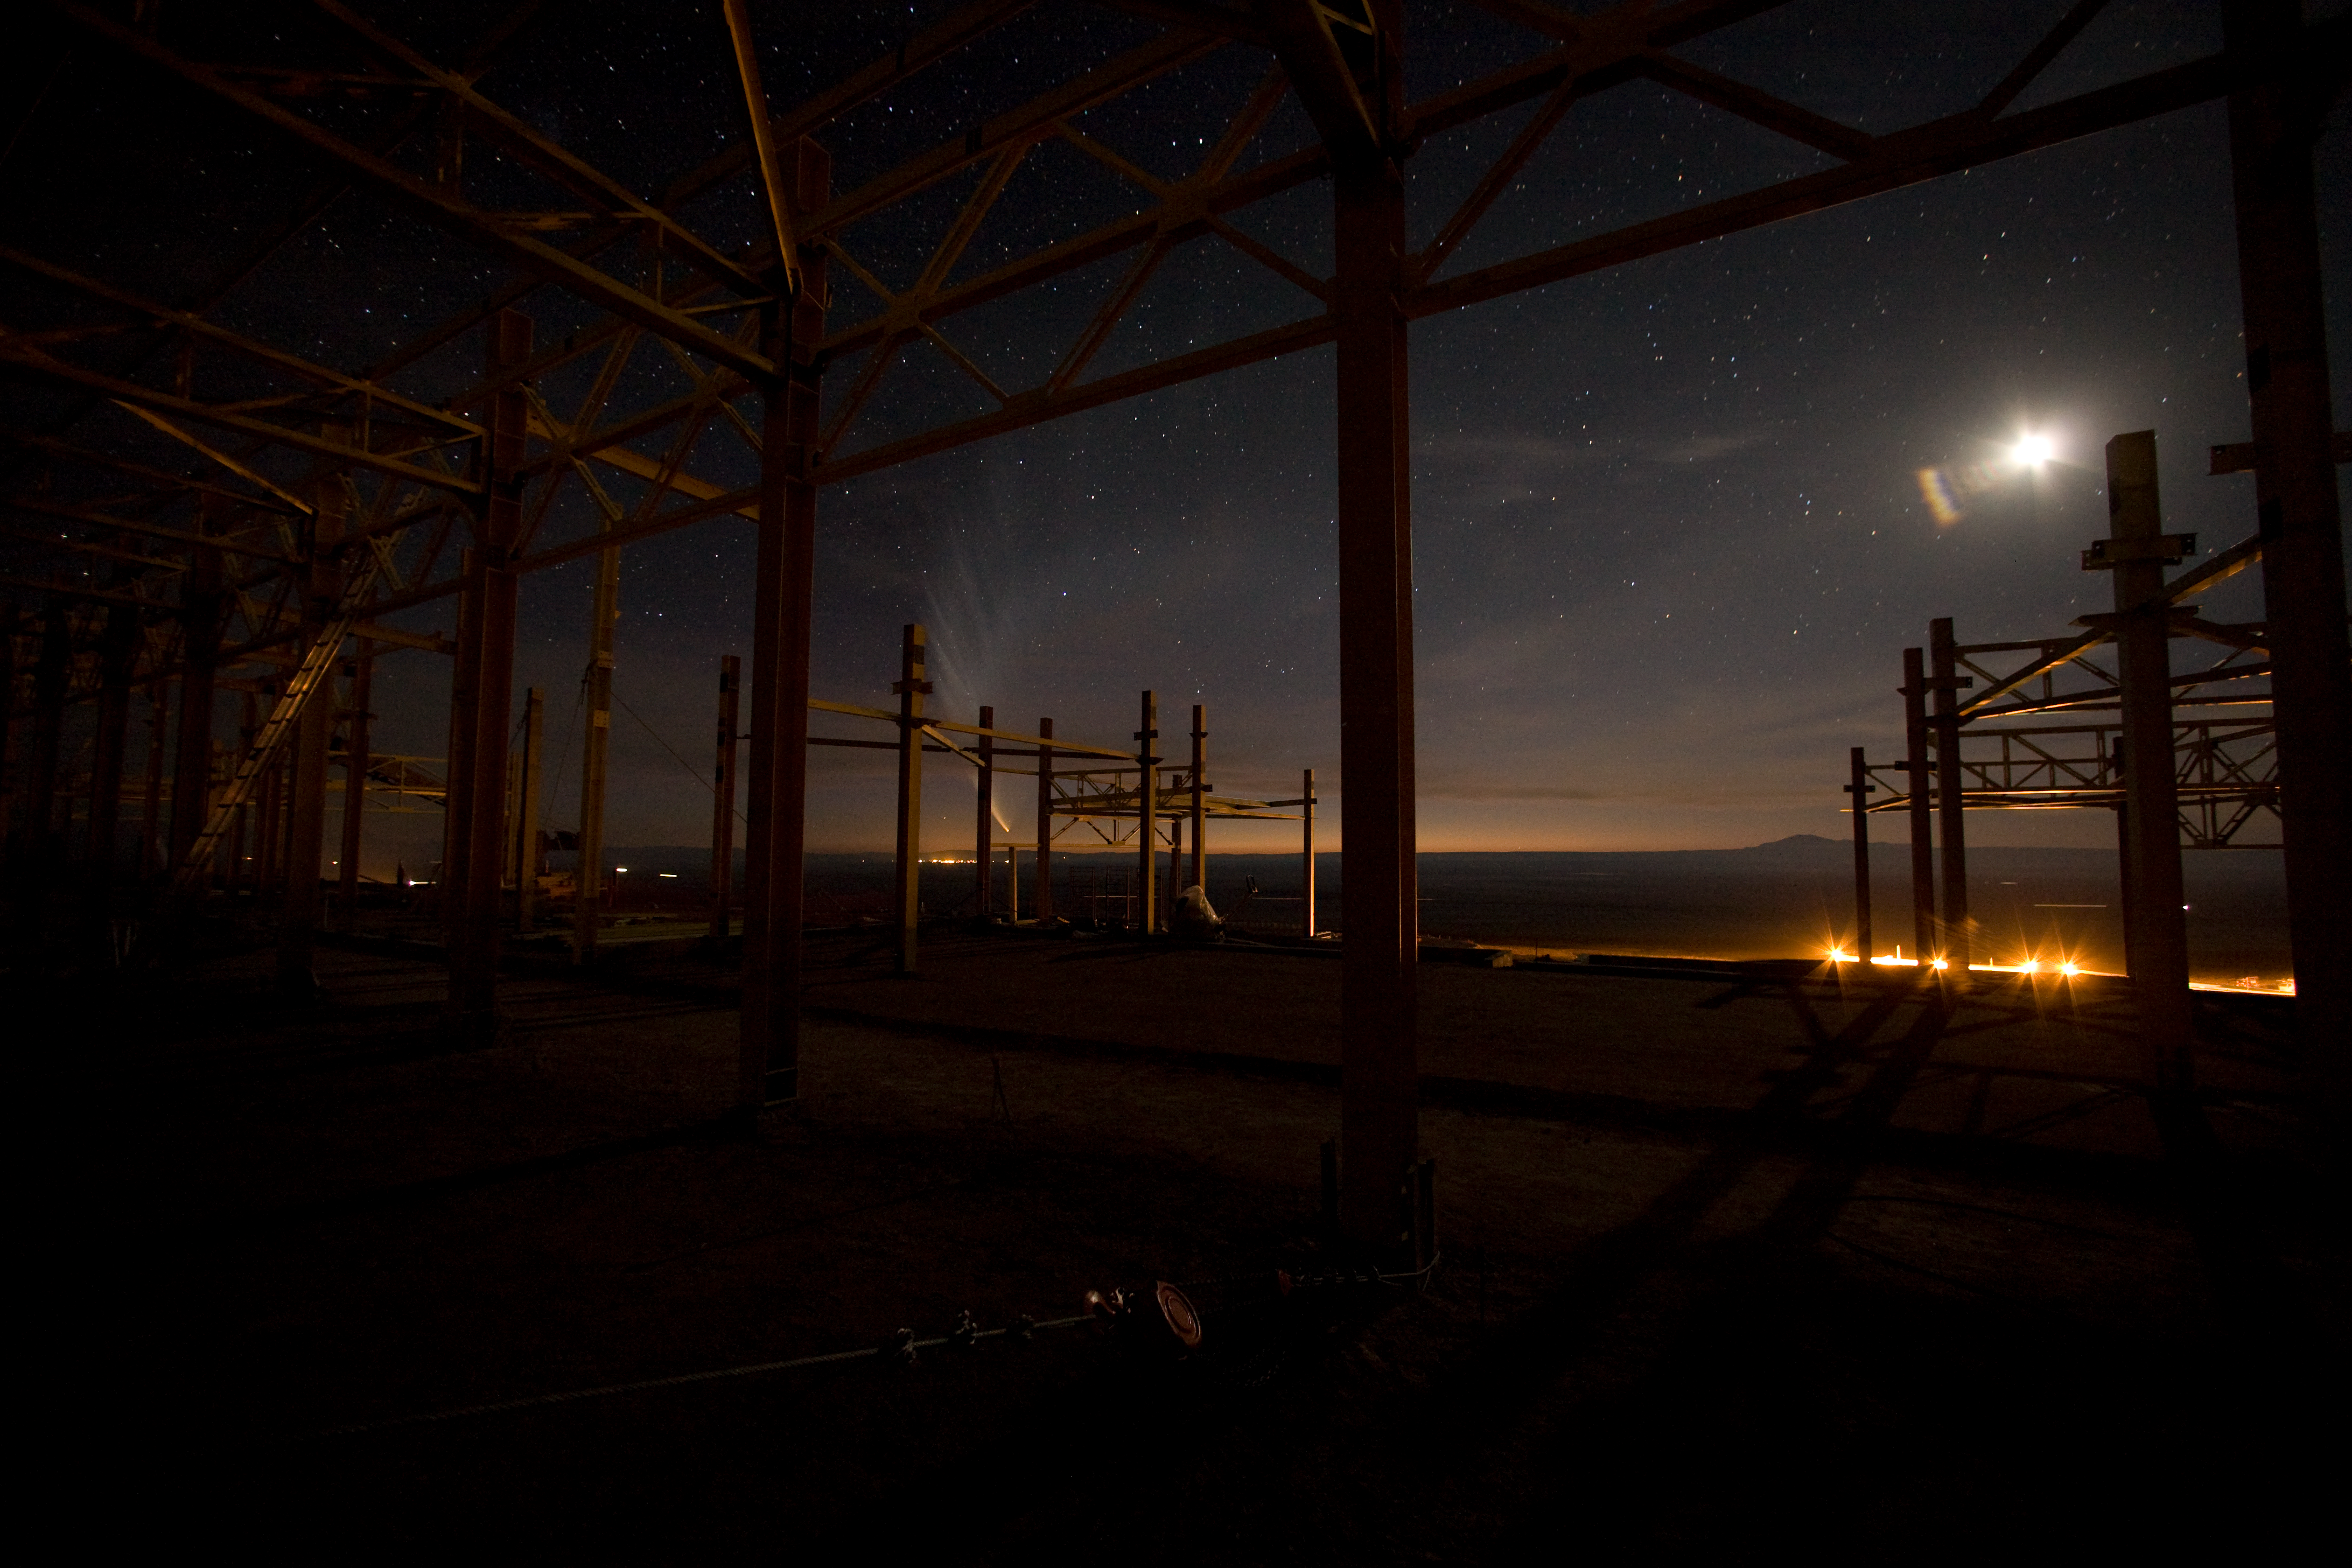

Construction of the OSF

Evening view from within the steel structure of the Operations Support Facility (OSF) during construction phase in January 2007, when the spectacular tail of Comet McNaught filled the evening sky.

Credit: ALMA (ESO/NAOJ/NRAO)